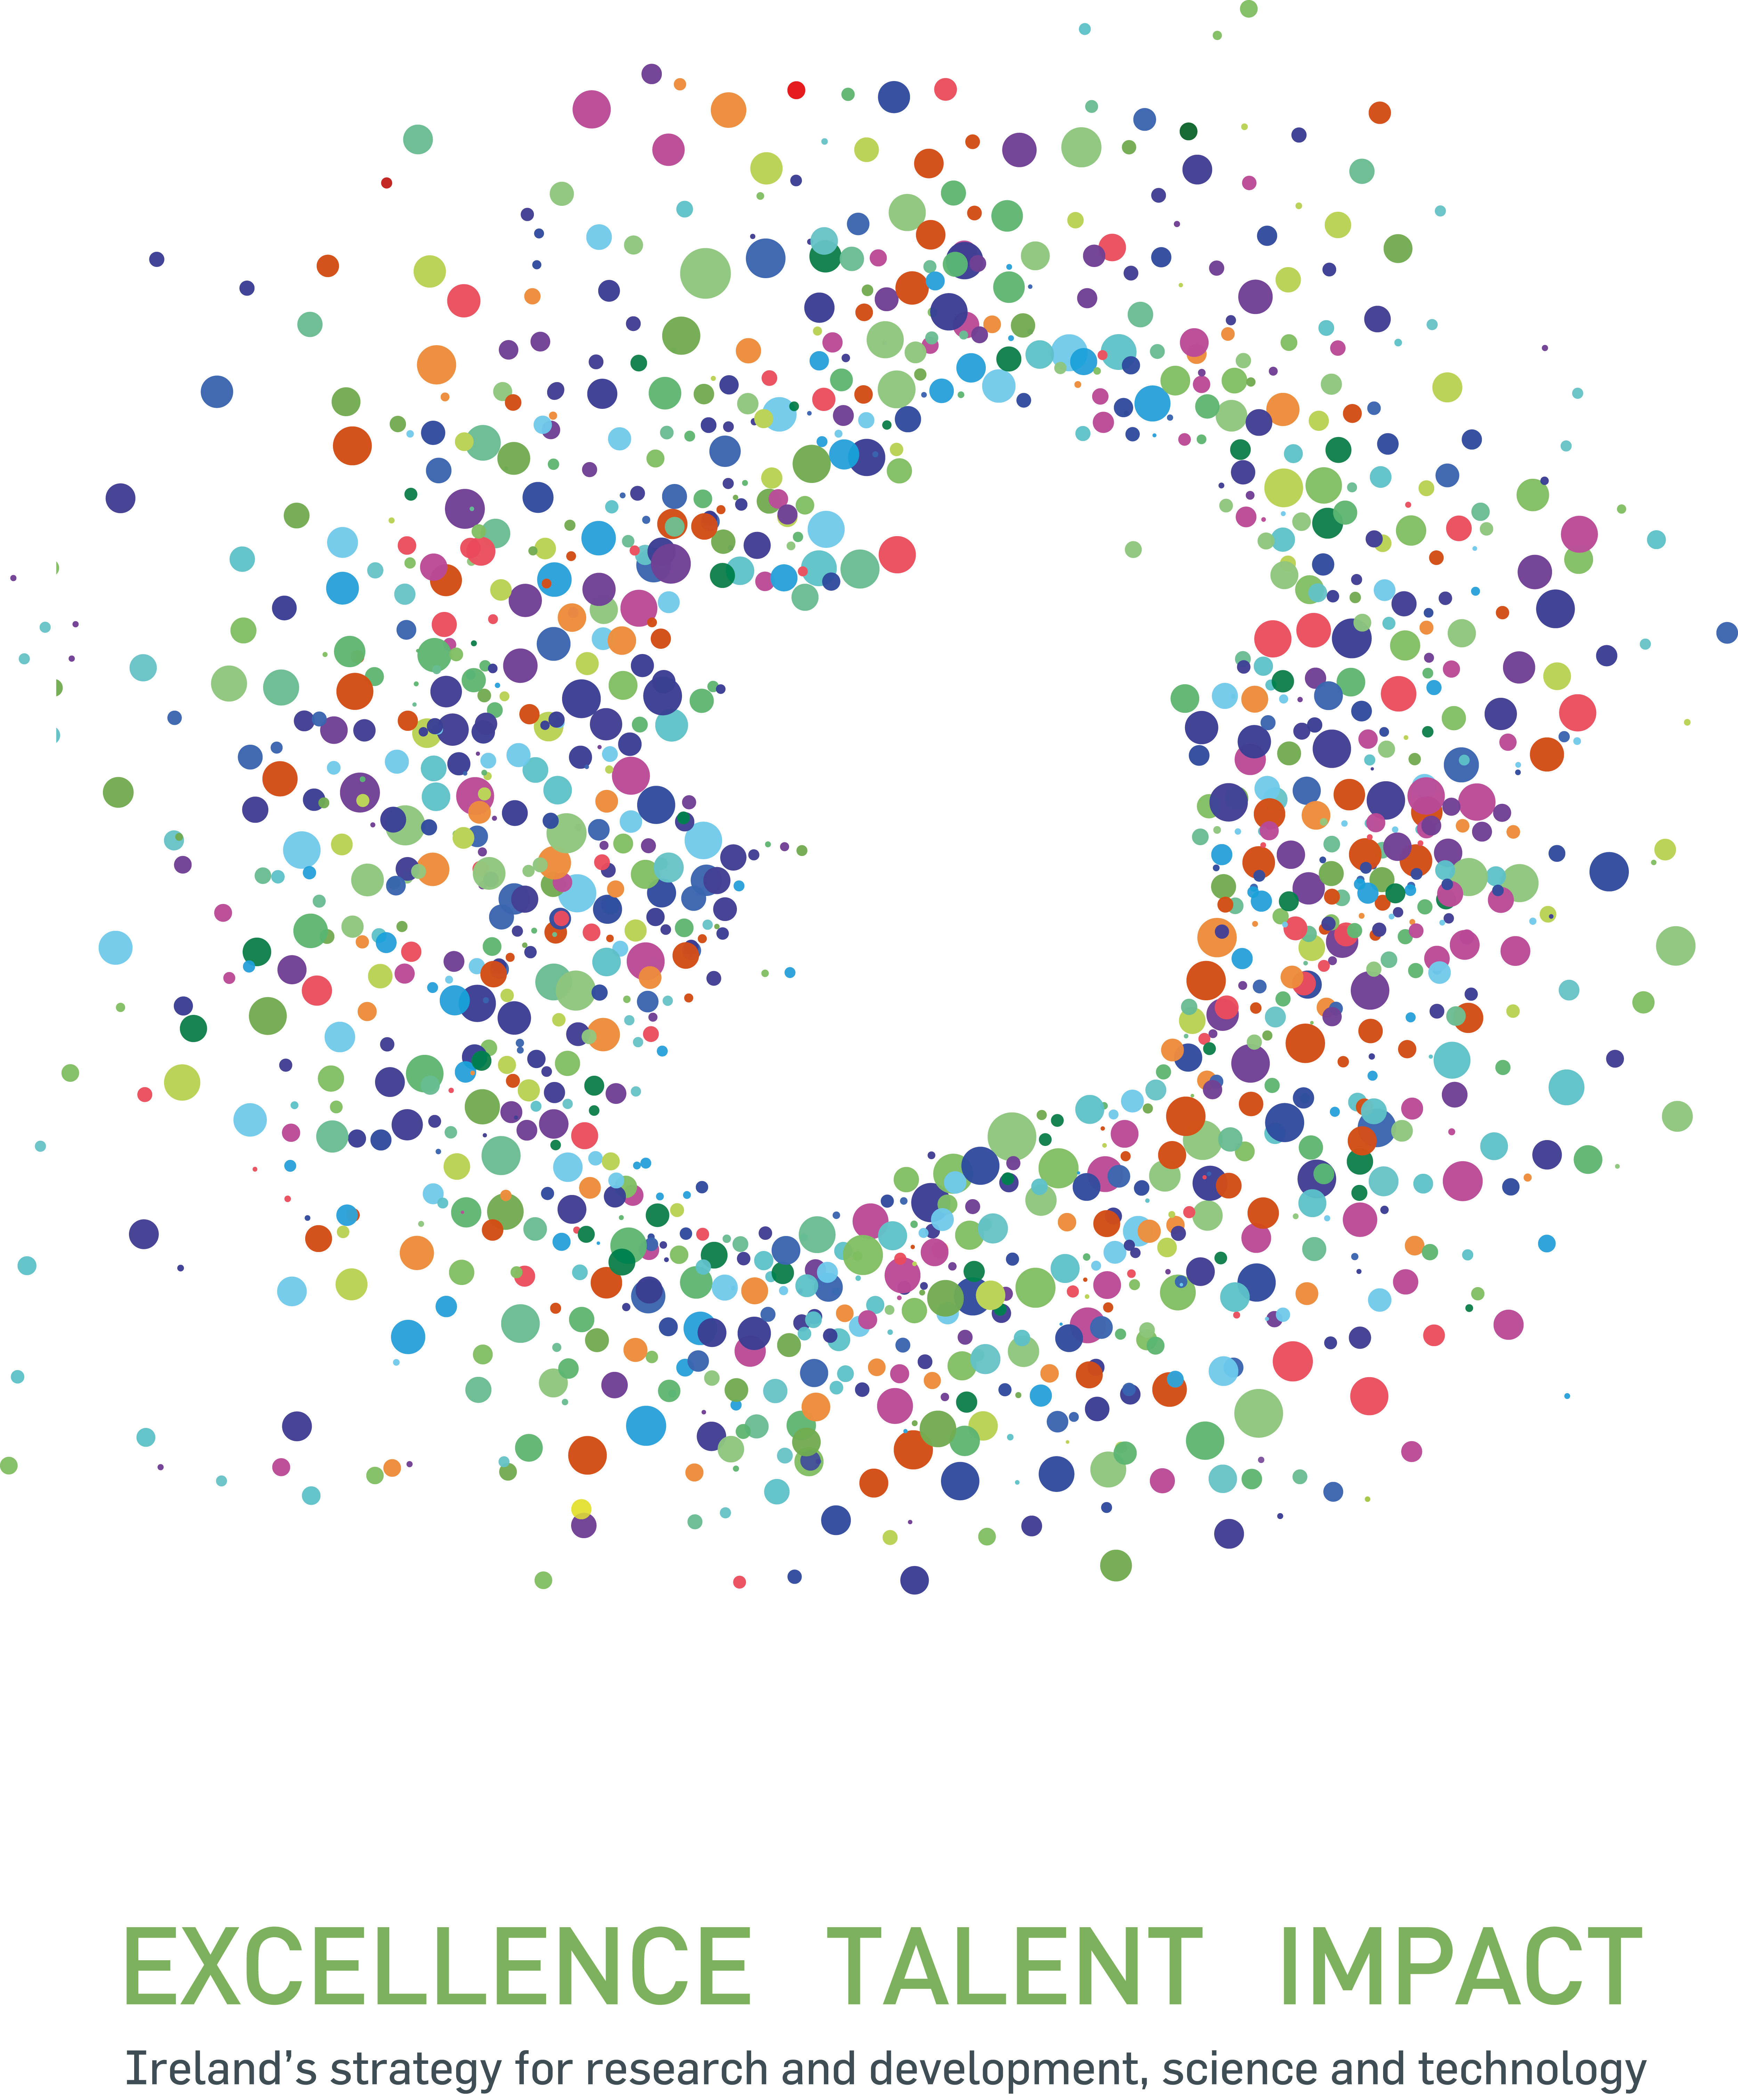

Ireland to explore possibility of joining ESO

On 8 December 2015, Ireland’s intention to negotiate ESO Membership was laid out by Enda Kenny, the Prime Minister of Ireland, as he launched Innovation 2020, a five-year strategy for research and development, science and technology. Ireland’s Department of Jobs, Enterprise and Innovation will now enter discussions with ESO and explore possible membership options for the country.

The picture shown is the logo of the Innovation 2020 strategy.

Credit: Government of Ireland